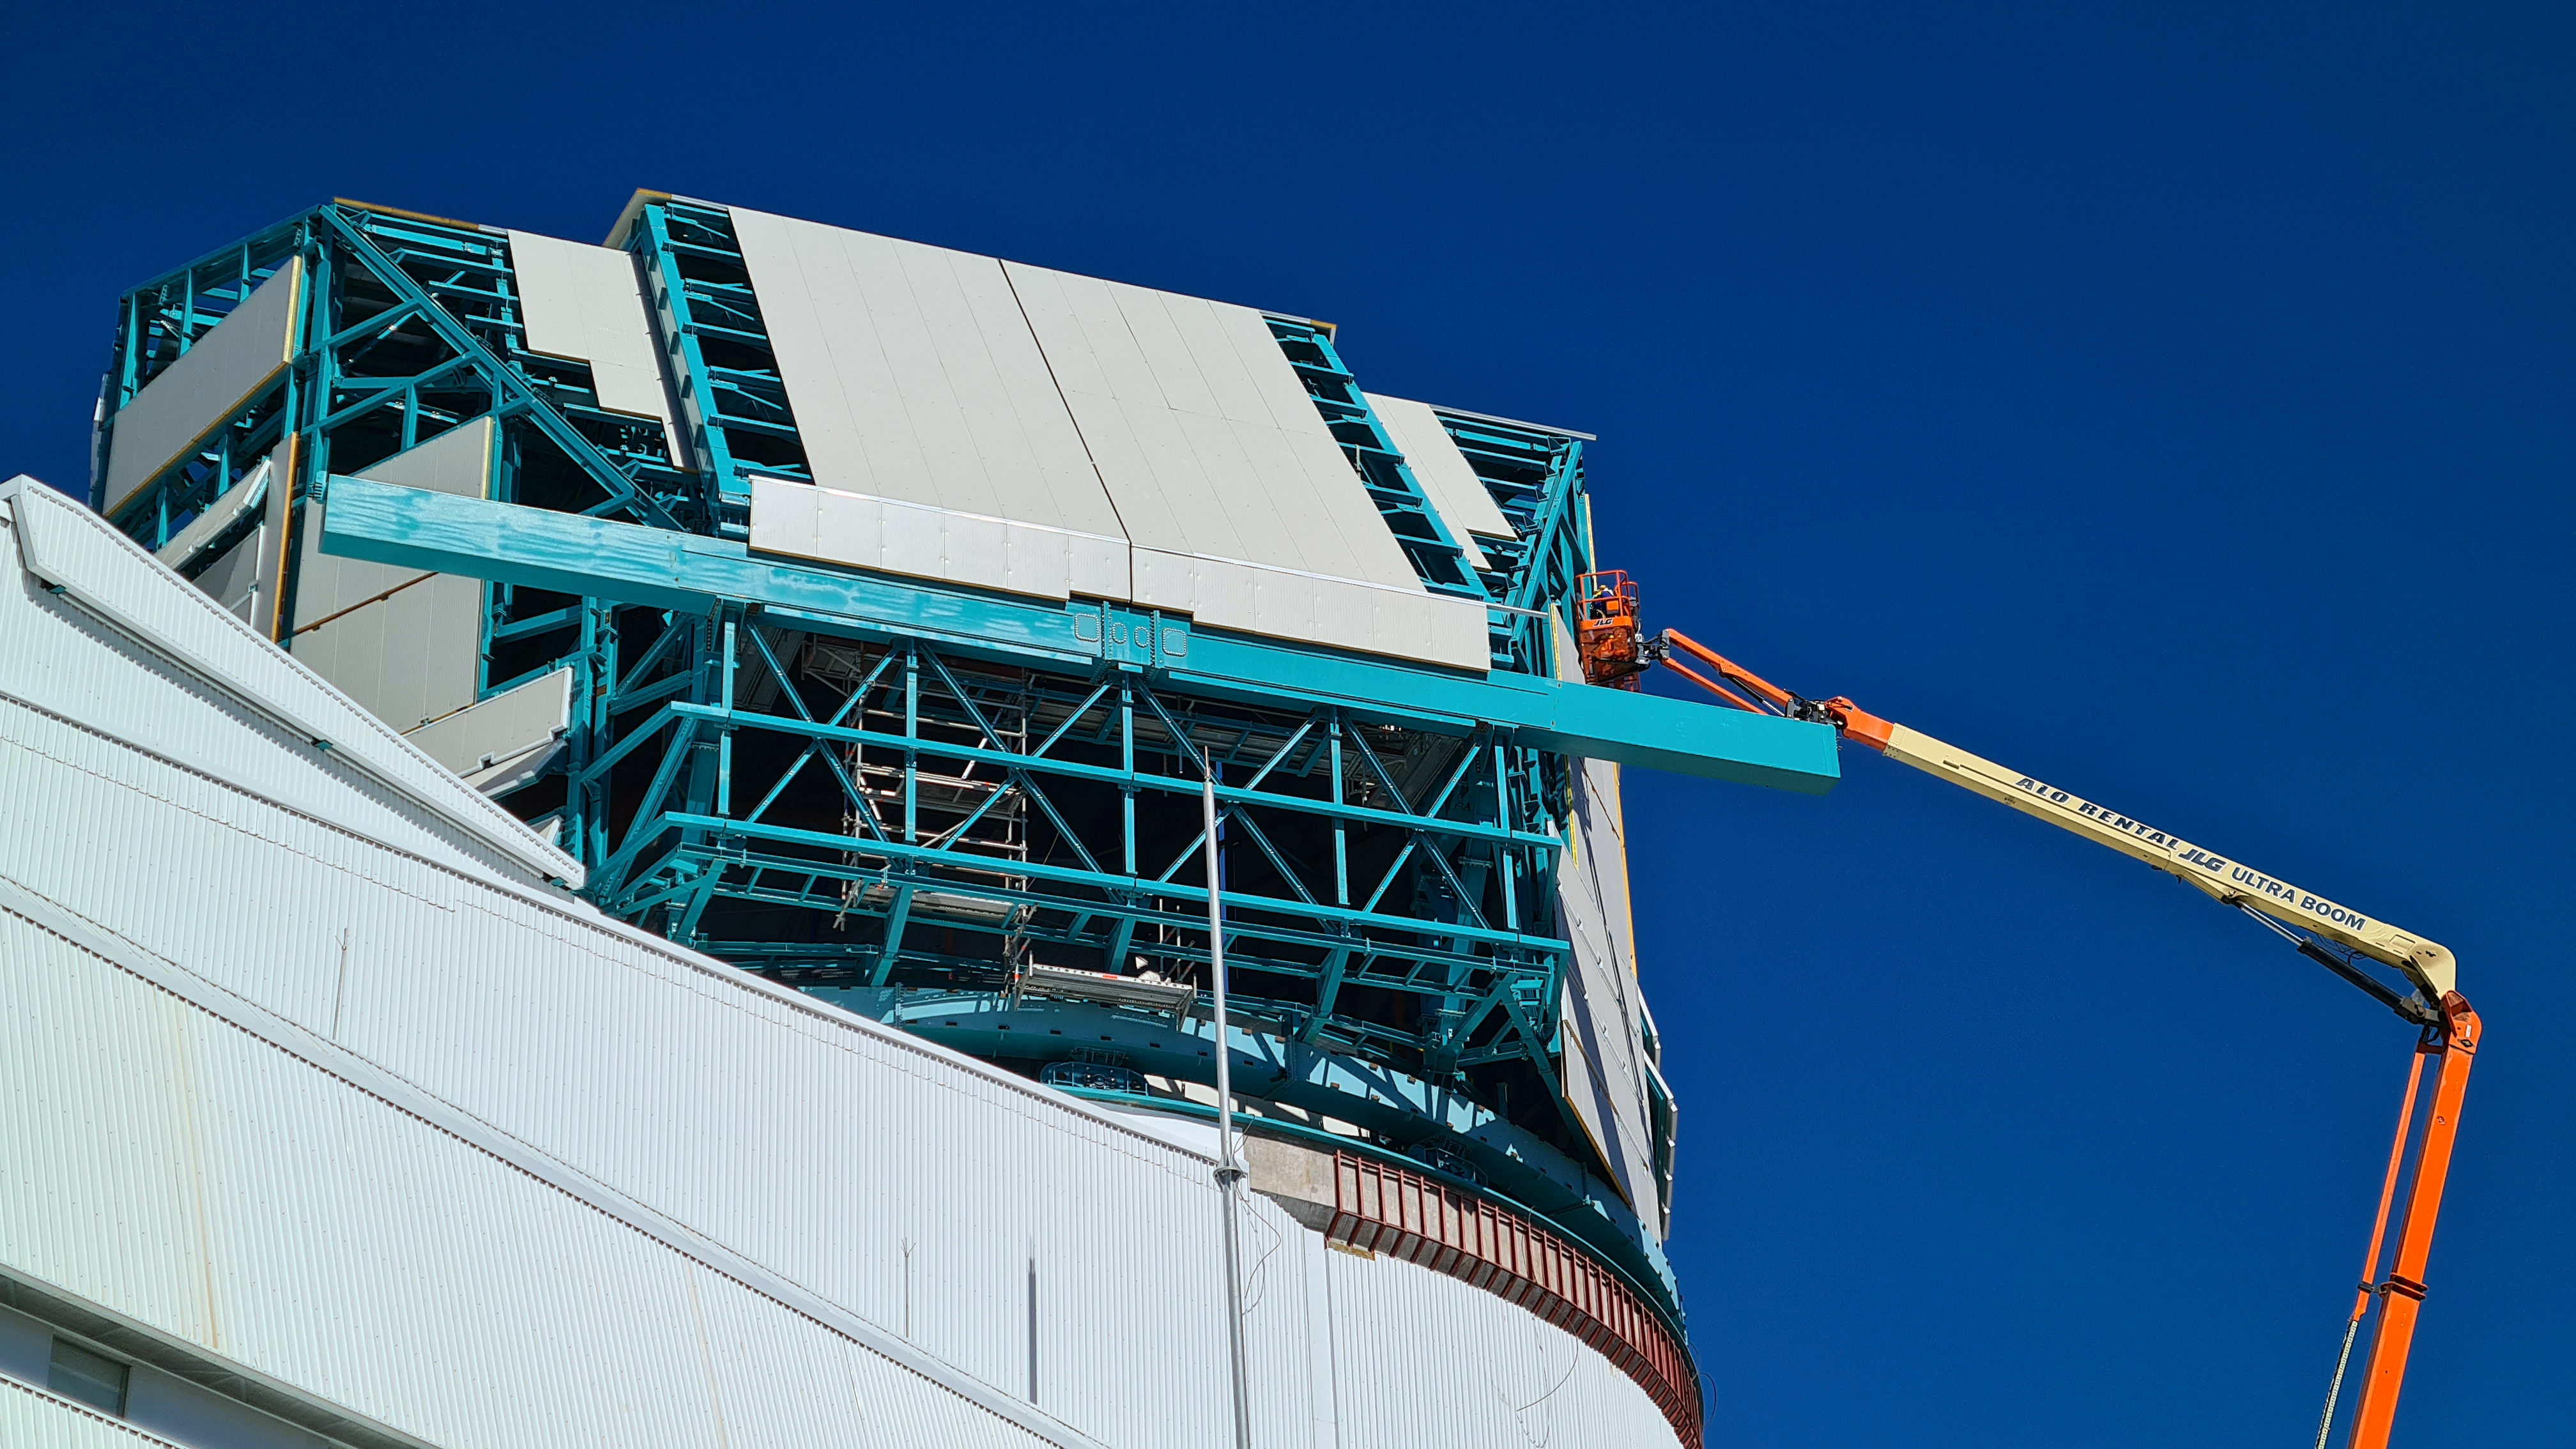

Rubin November, 2020

Construction activity on Cerro Pachón continues to expand, with approximately 40 people working on the summit each day last week. That will increase this week with the restart of the team installing critical telescope utilities. The contracted team for the dome is now about 20 people who are focused on getting the dome enclosed before the TMA team arrives in January. The dome cladding is going up fast!

Credit: Rubin Obs/NSF/AURA